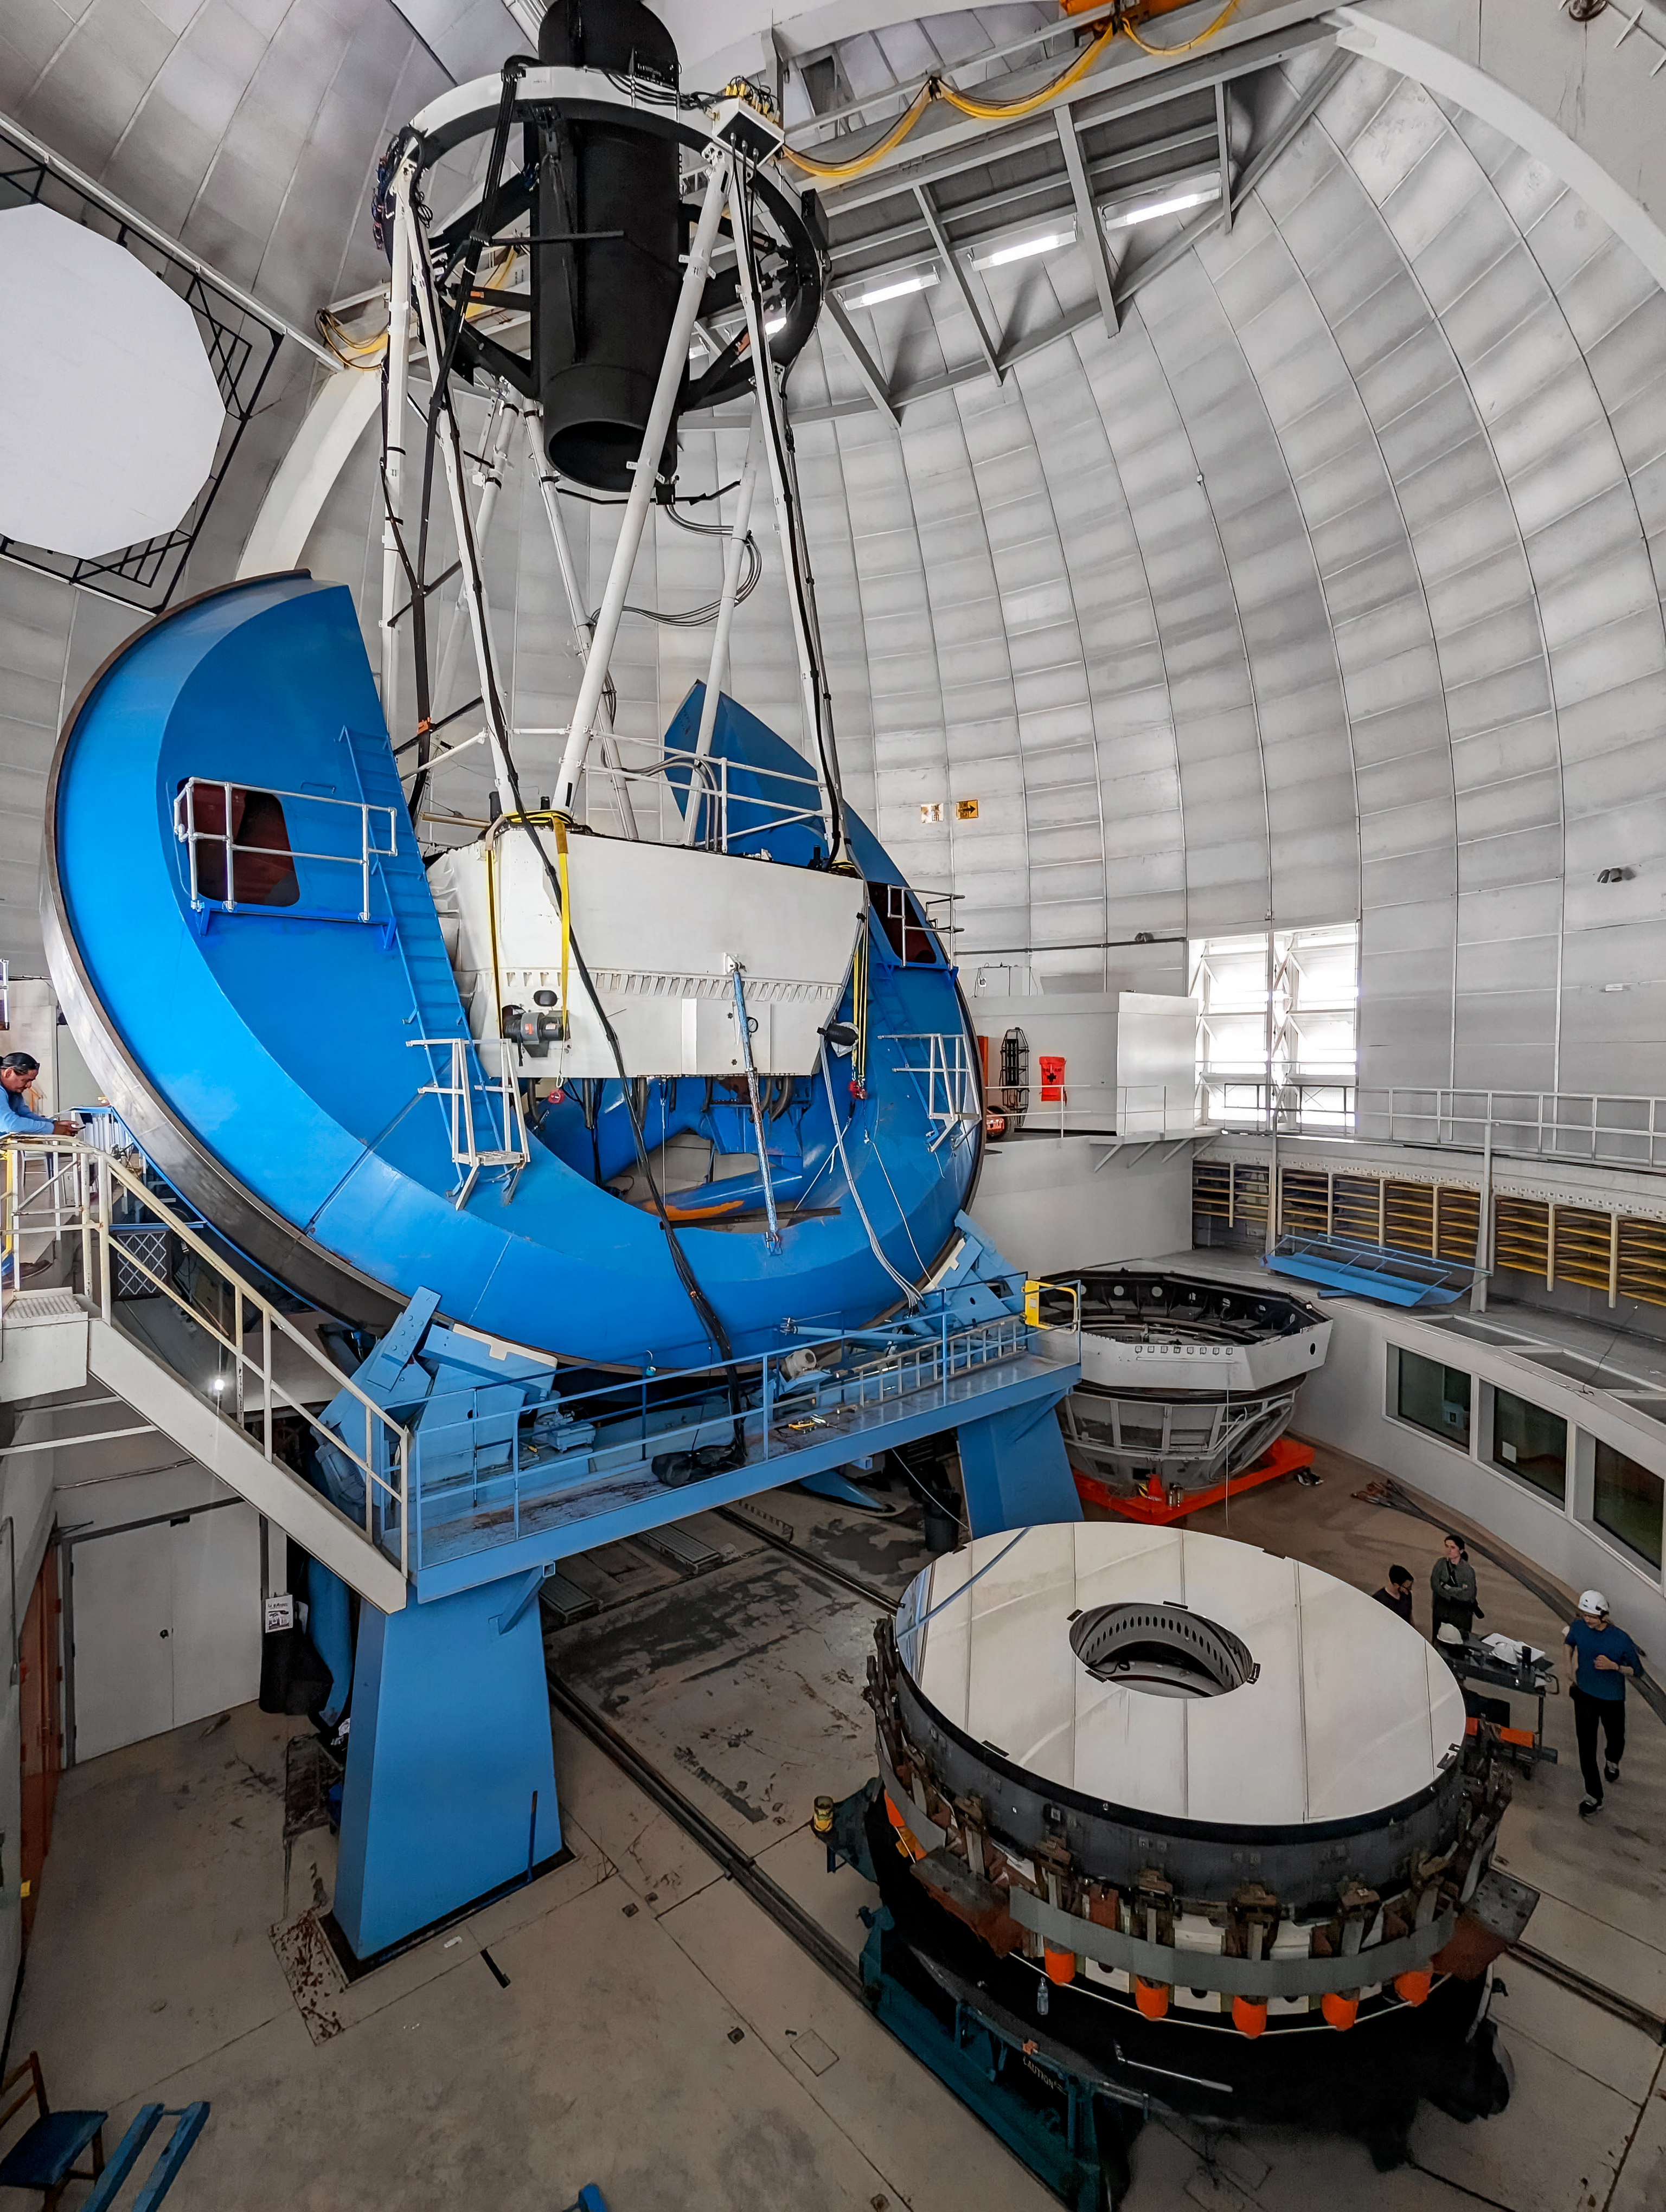

Nicholas U. Mayall Mirror Recoating

The Nicholas U. Mayall 4-meter Telescope's primary mirror clocked and positioned within the mirror-cell ready to be removed to have a new reflective aluminum coating applied.

Credit: KPNO/NOIRLab/NSF/AURA/P. Dunlap